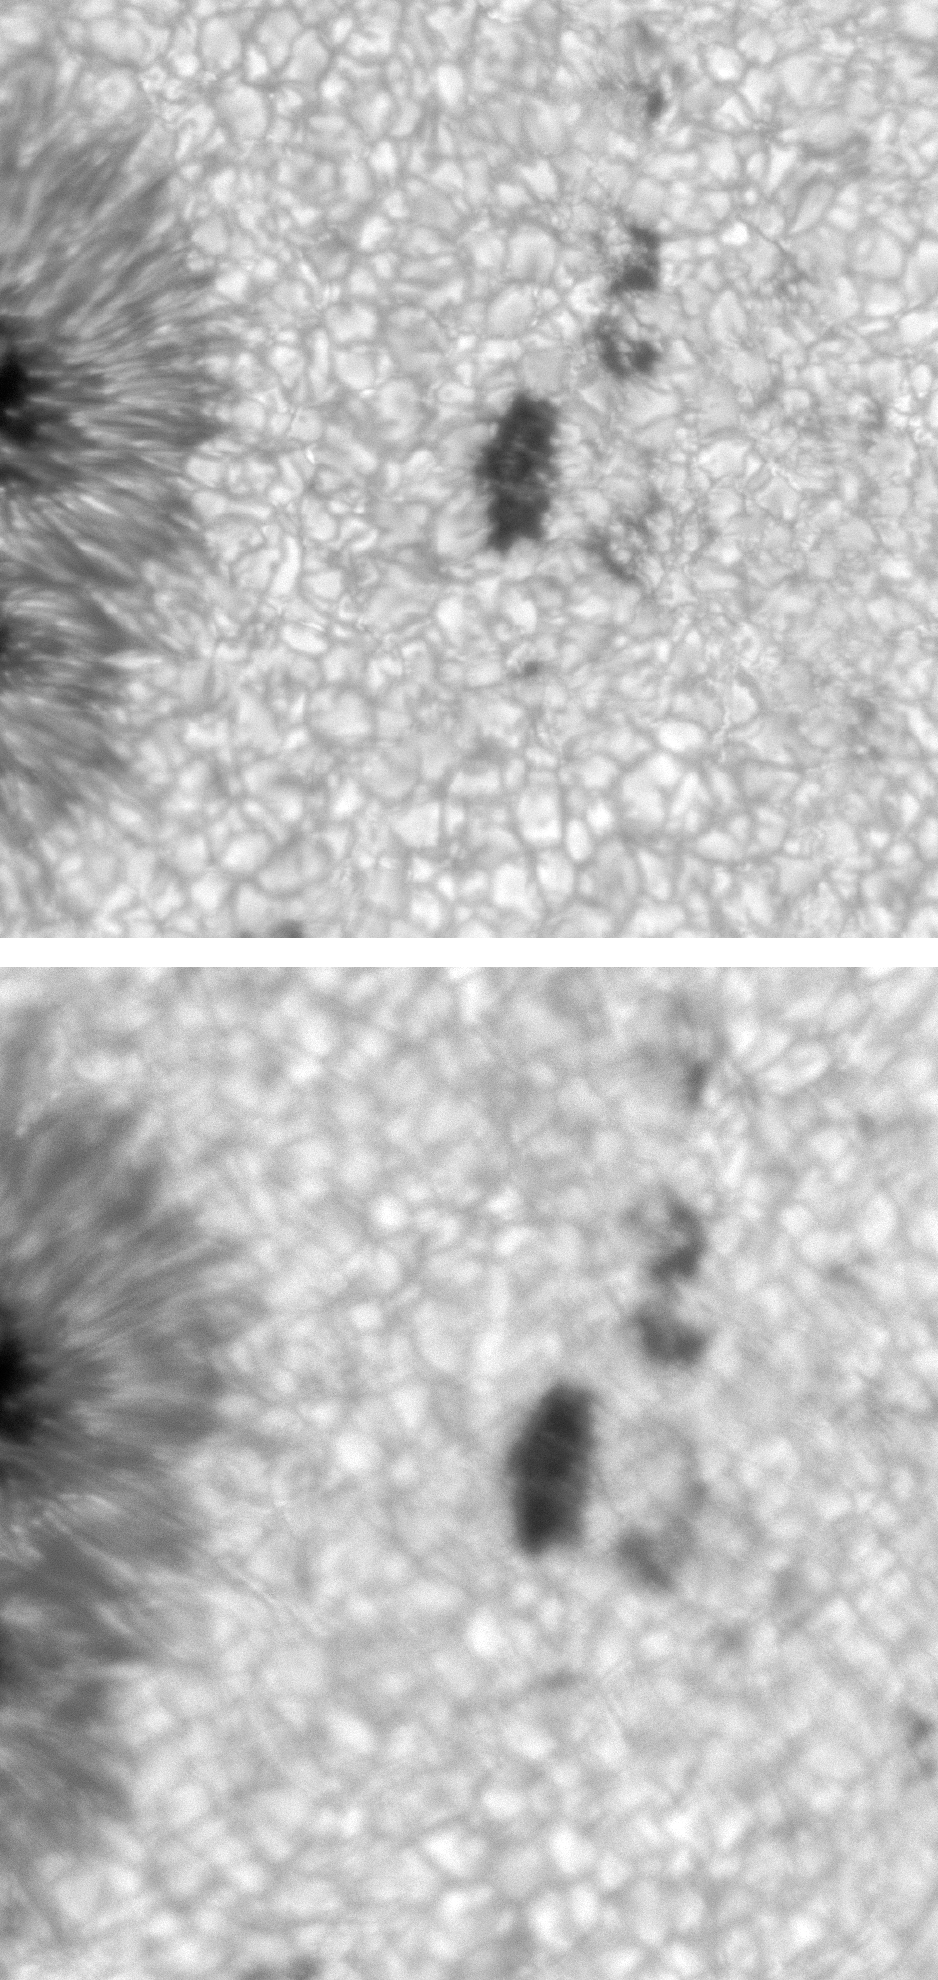

AO corrected active region

Image of an active region with (top) and without (bottom) adaptive optics correction. The picture was taken at a wavelength of 550nm and the field-of-view is 45 arc seconds square. The AO was locked onto the dark structure in the center of the FOV.

See the June 2003 NOAO Newsletter (currently only available in PDF format), and the companion image from the article.

Credit: NSO/AURANSF